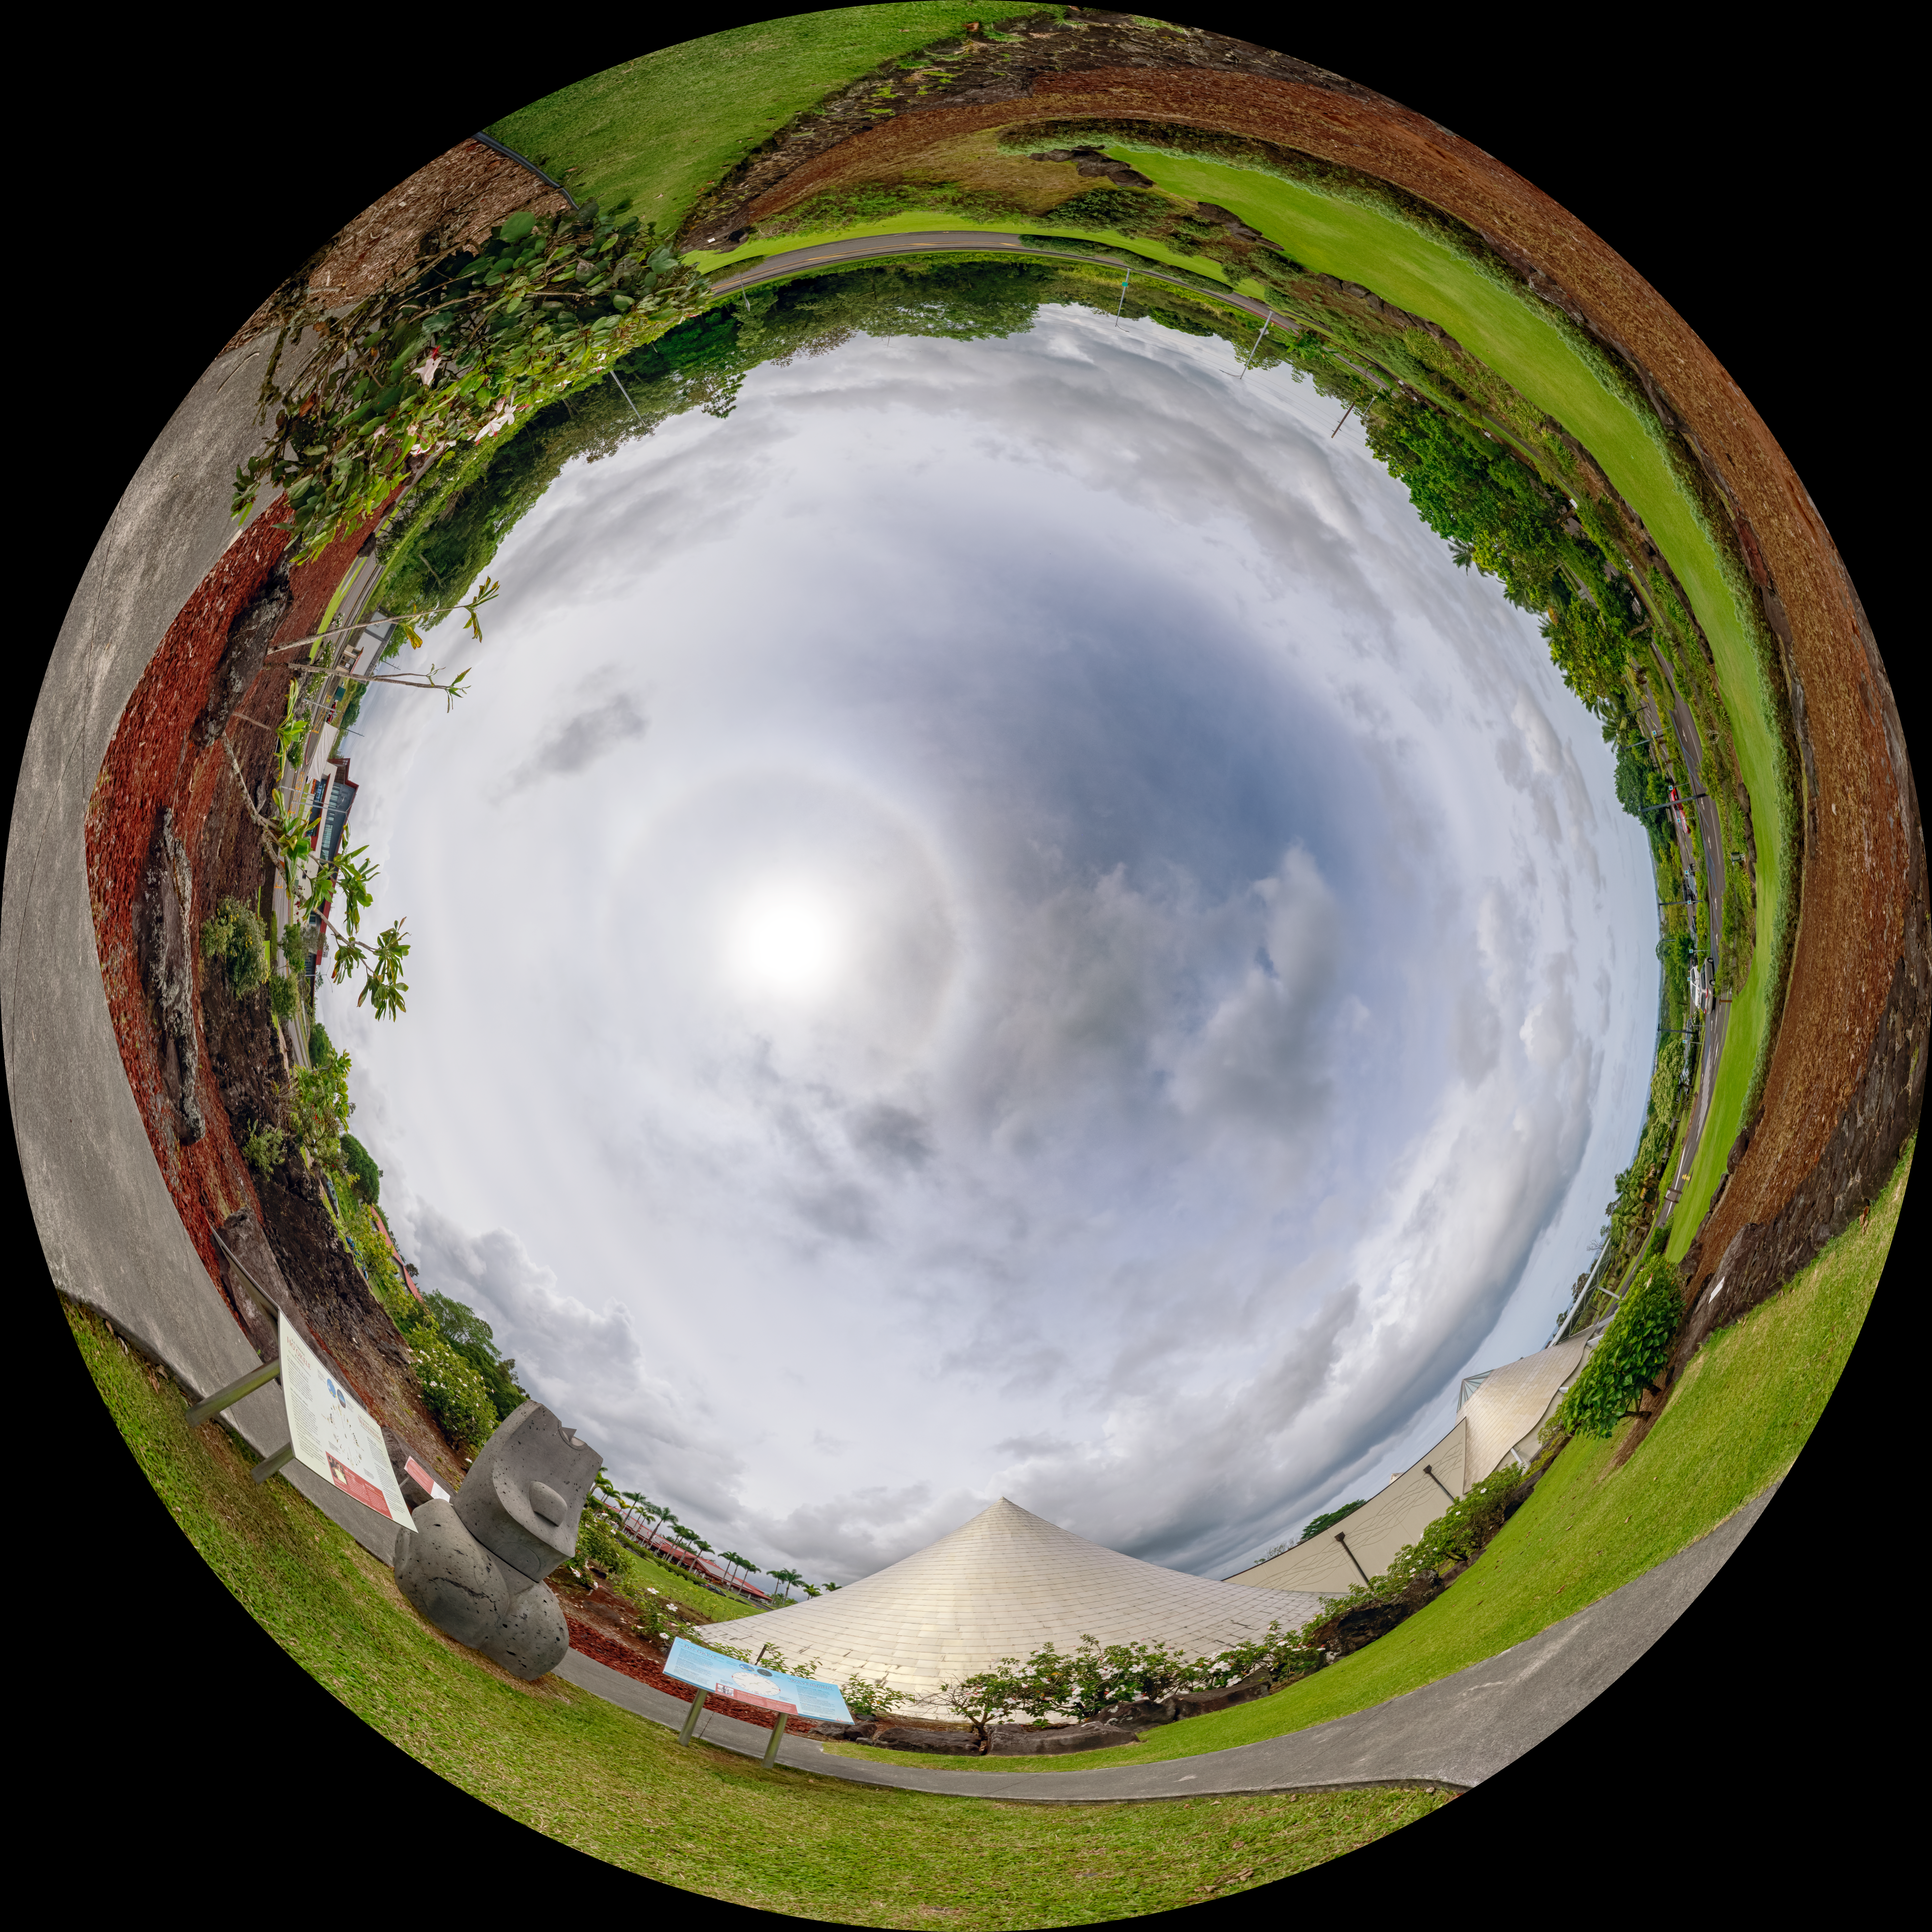

Hilo Planetarium Fulldome

A panoramic view of a partly cloudy sky above Hilo, Hawai'i, USA.

Credit: NOIRLab/AURA/NSF/P. Horálek